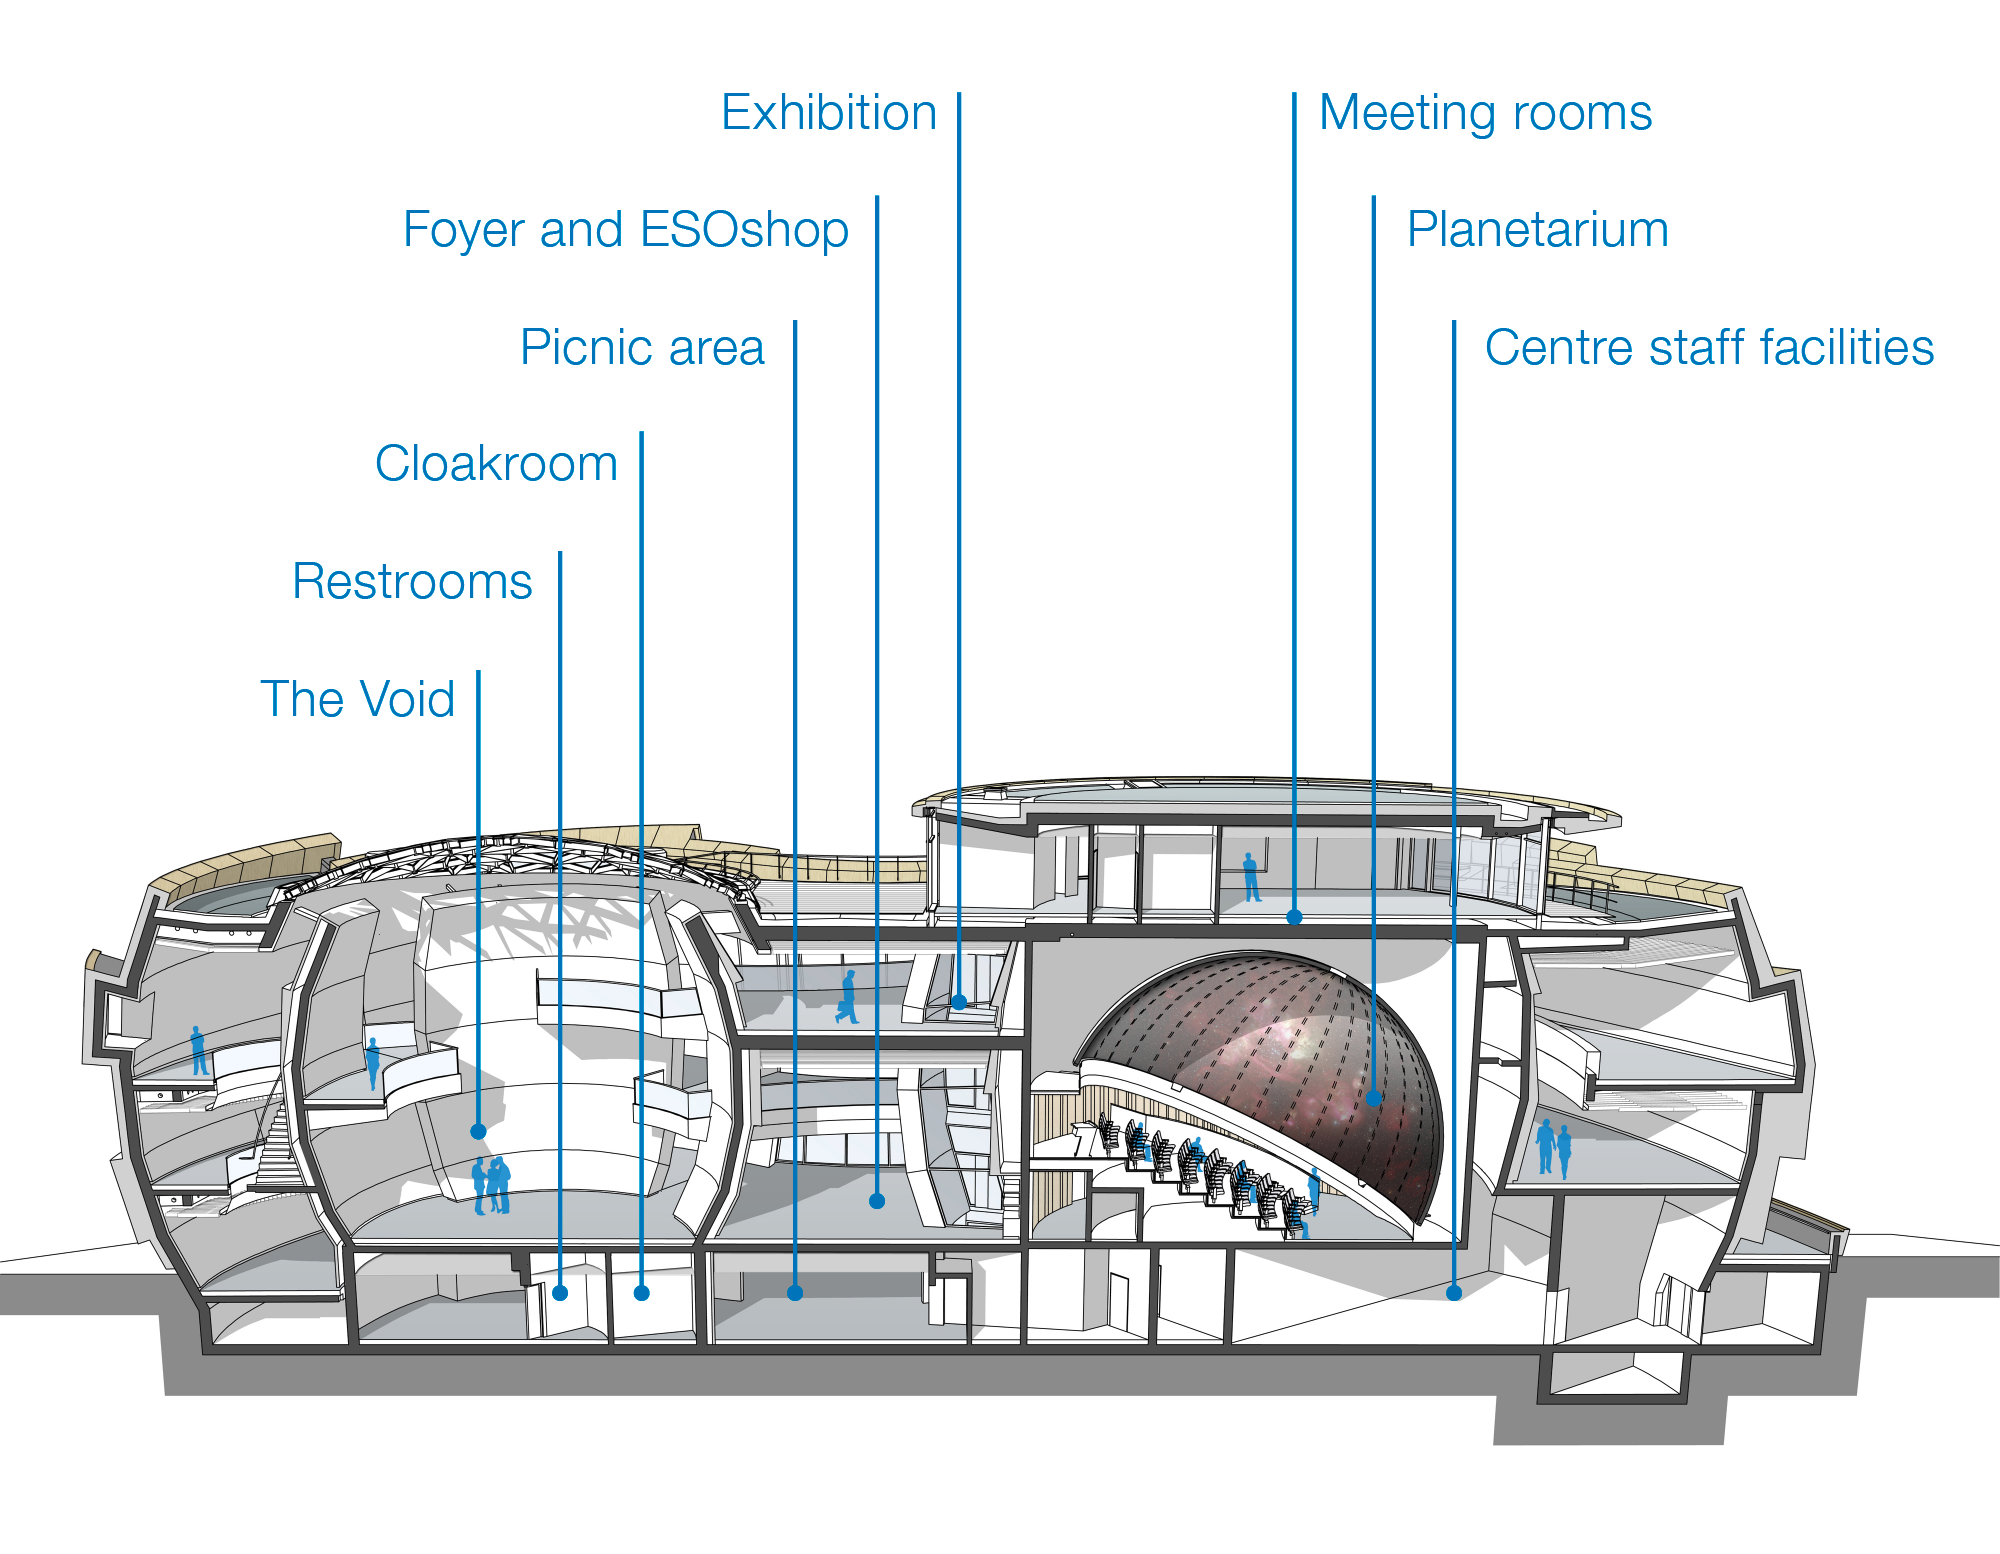

Longitudinal section of the ESO Supernova

This longitudinal section of the ESO Supernova Planetarium & Visitor Centre shows main construction parts of the building: to the right the planetarium dome with two seminar rooms above and to the left the Void, a cylindrical room created for special exhibitions of ESO and their partners. Both parts are connected via a path, which contains the main exhibition of the ESO Supernova.

Credit: Architekten Bernhardt + Partner (www.bp-da.de)